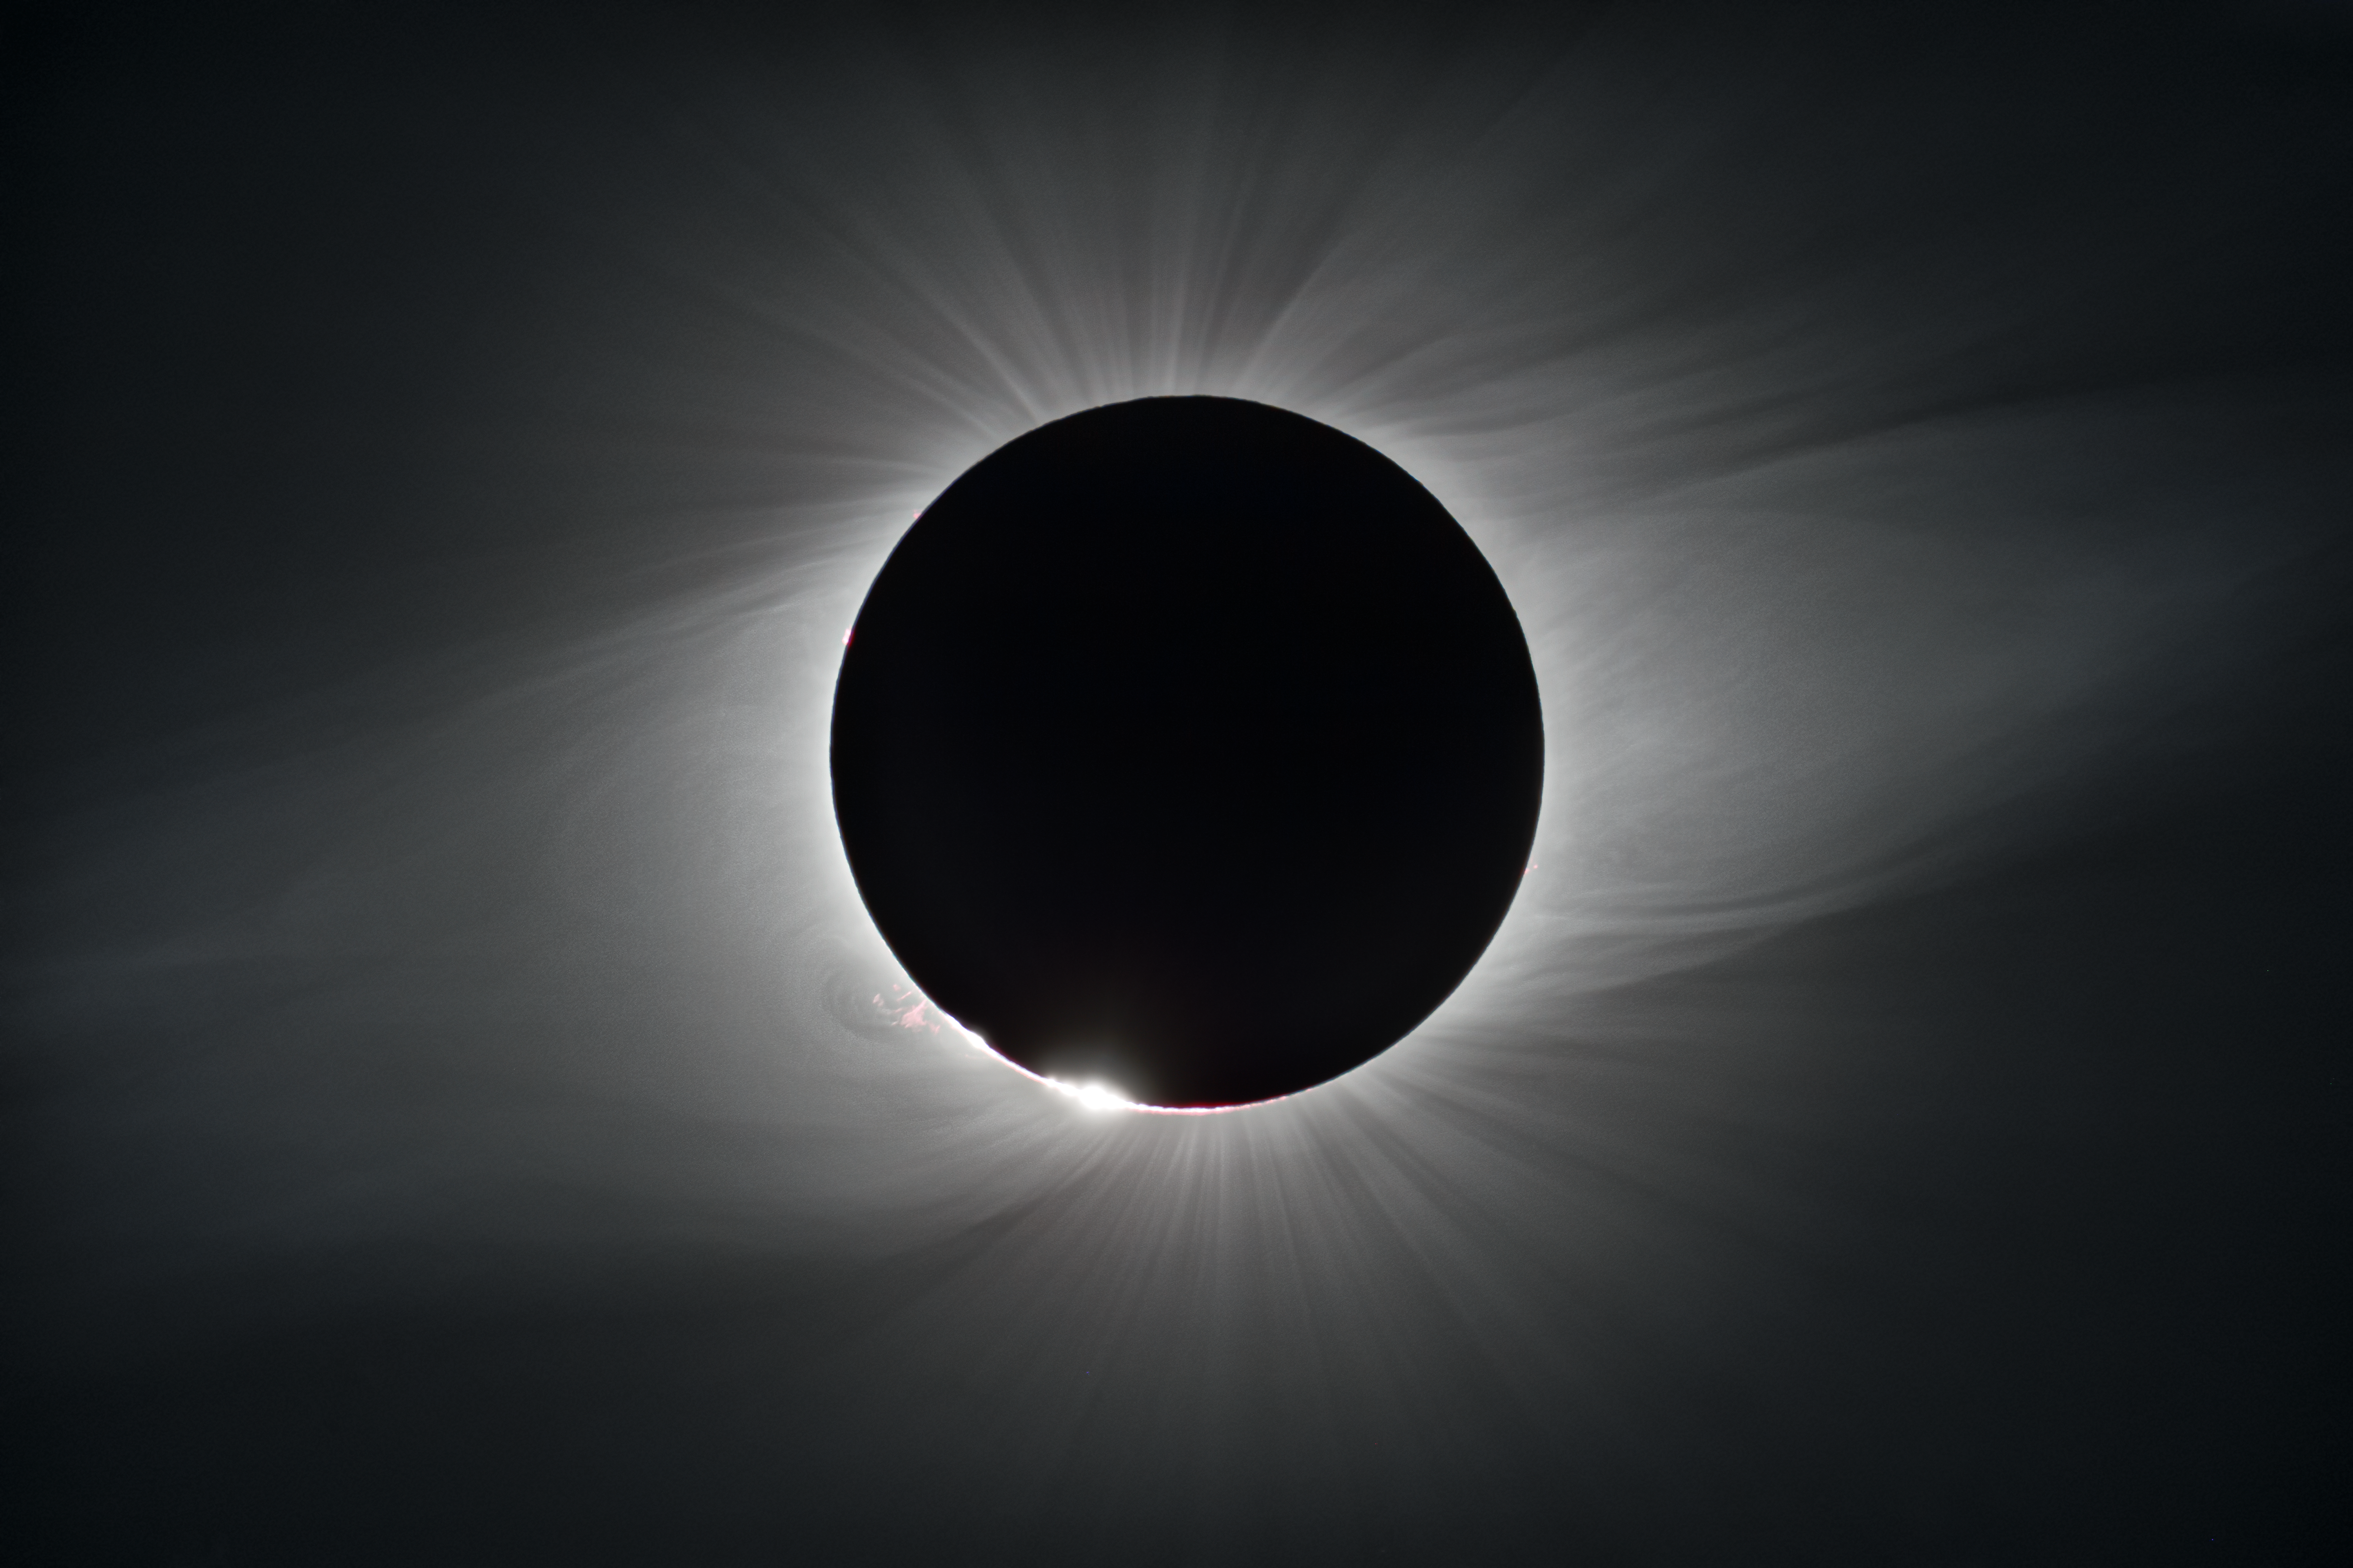

The Sun during totality at La Silla Observatory

On 2 July 2019, a total solar eclipse passed over ESO’s La Silla Observatory in Chile. This image shows the Sun completely covered by the Moon during totality, revealing the solar corona, or the Sun's atmosphere. While totality only lasted about two minutes, the eclipse overall lasted over two hours and was visible across a narrow band of Chile and Argentina. To celebrate this rare event ESO invited 1000 people, including dignitaries, school children, the media, researchers, and the general public, to come to the Observatory to watch the eclipse from this unique location.

Credit: ESO/P. Horálek